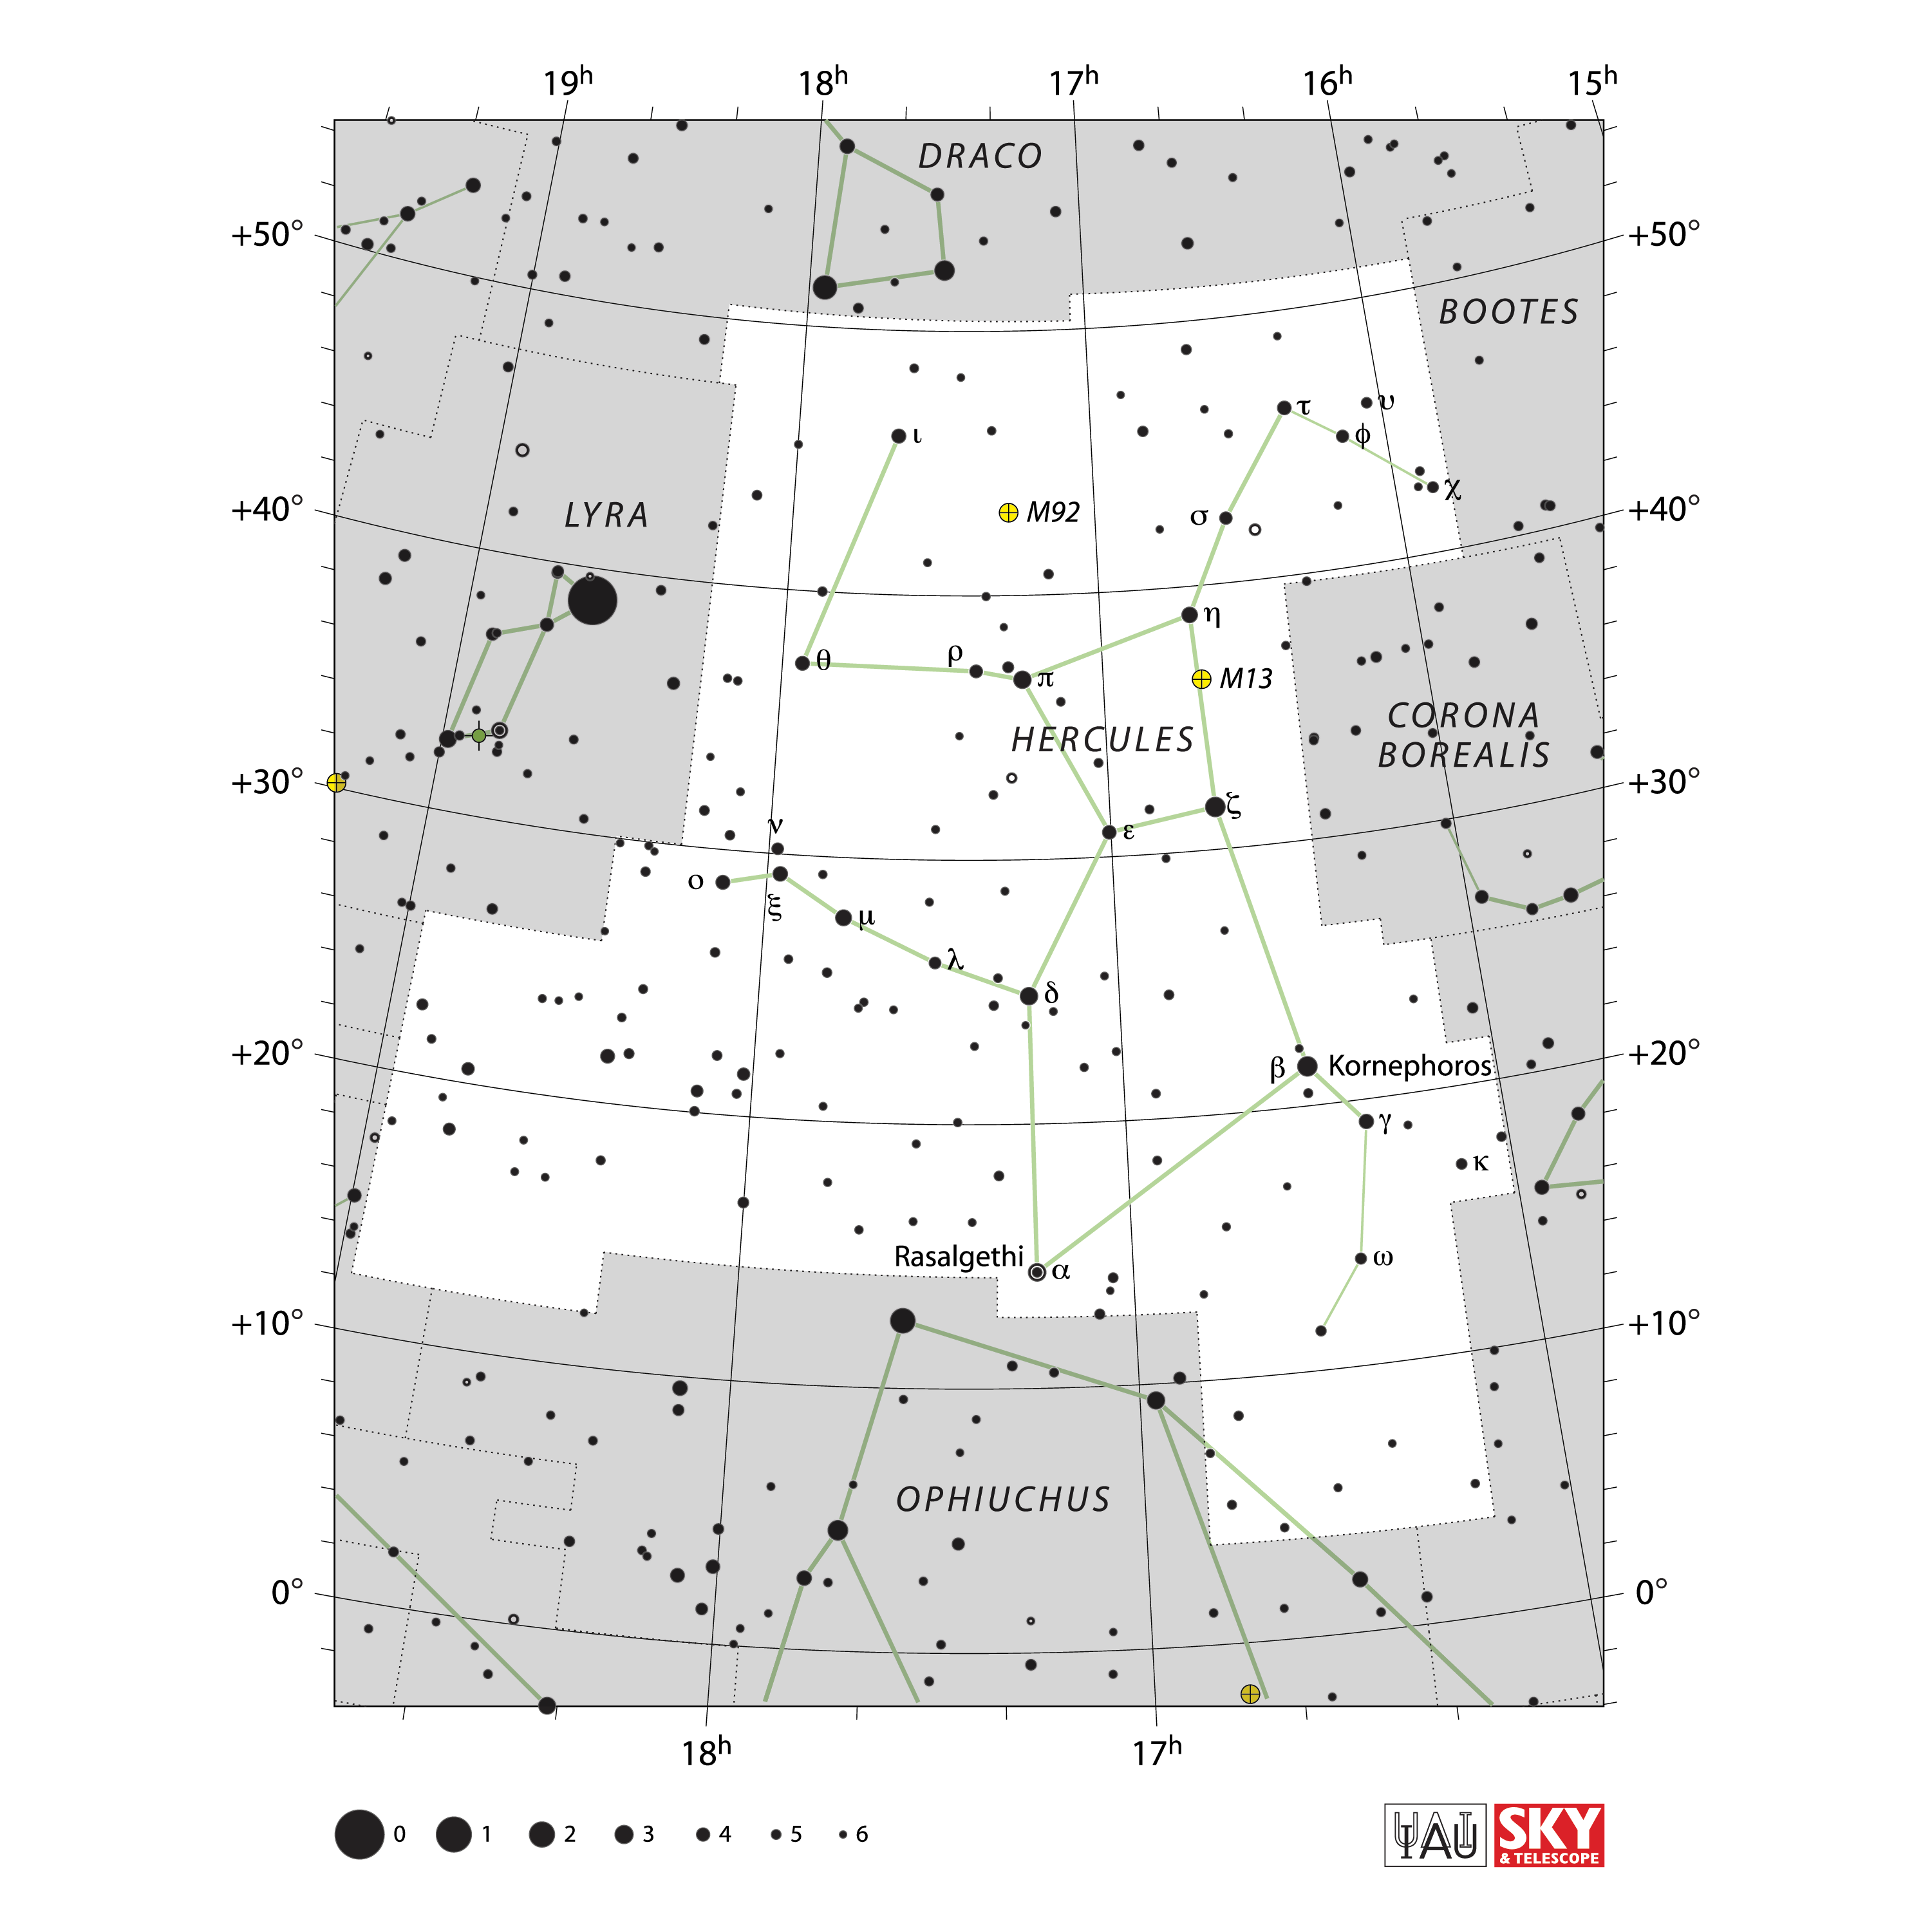

Hercules

Credit: IAU and Sky & Telescope